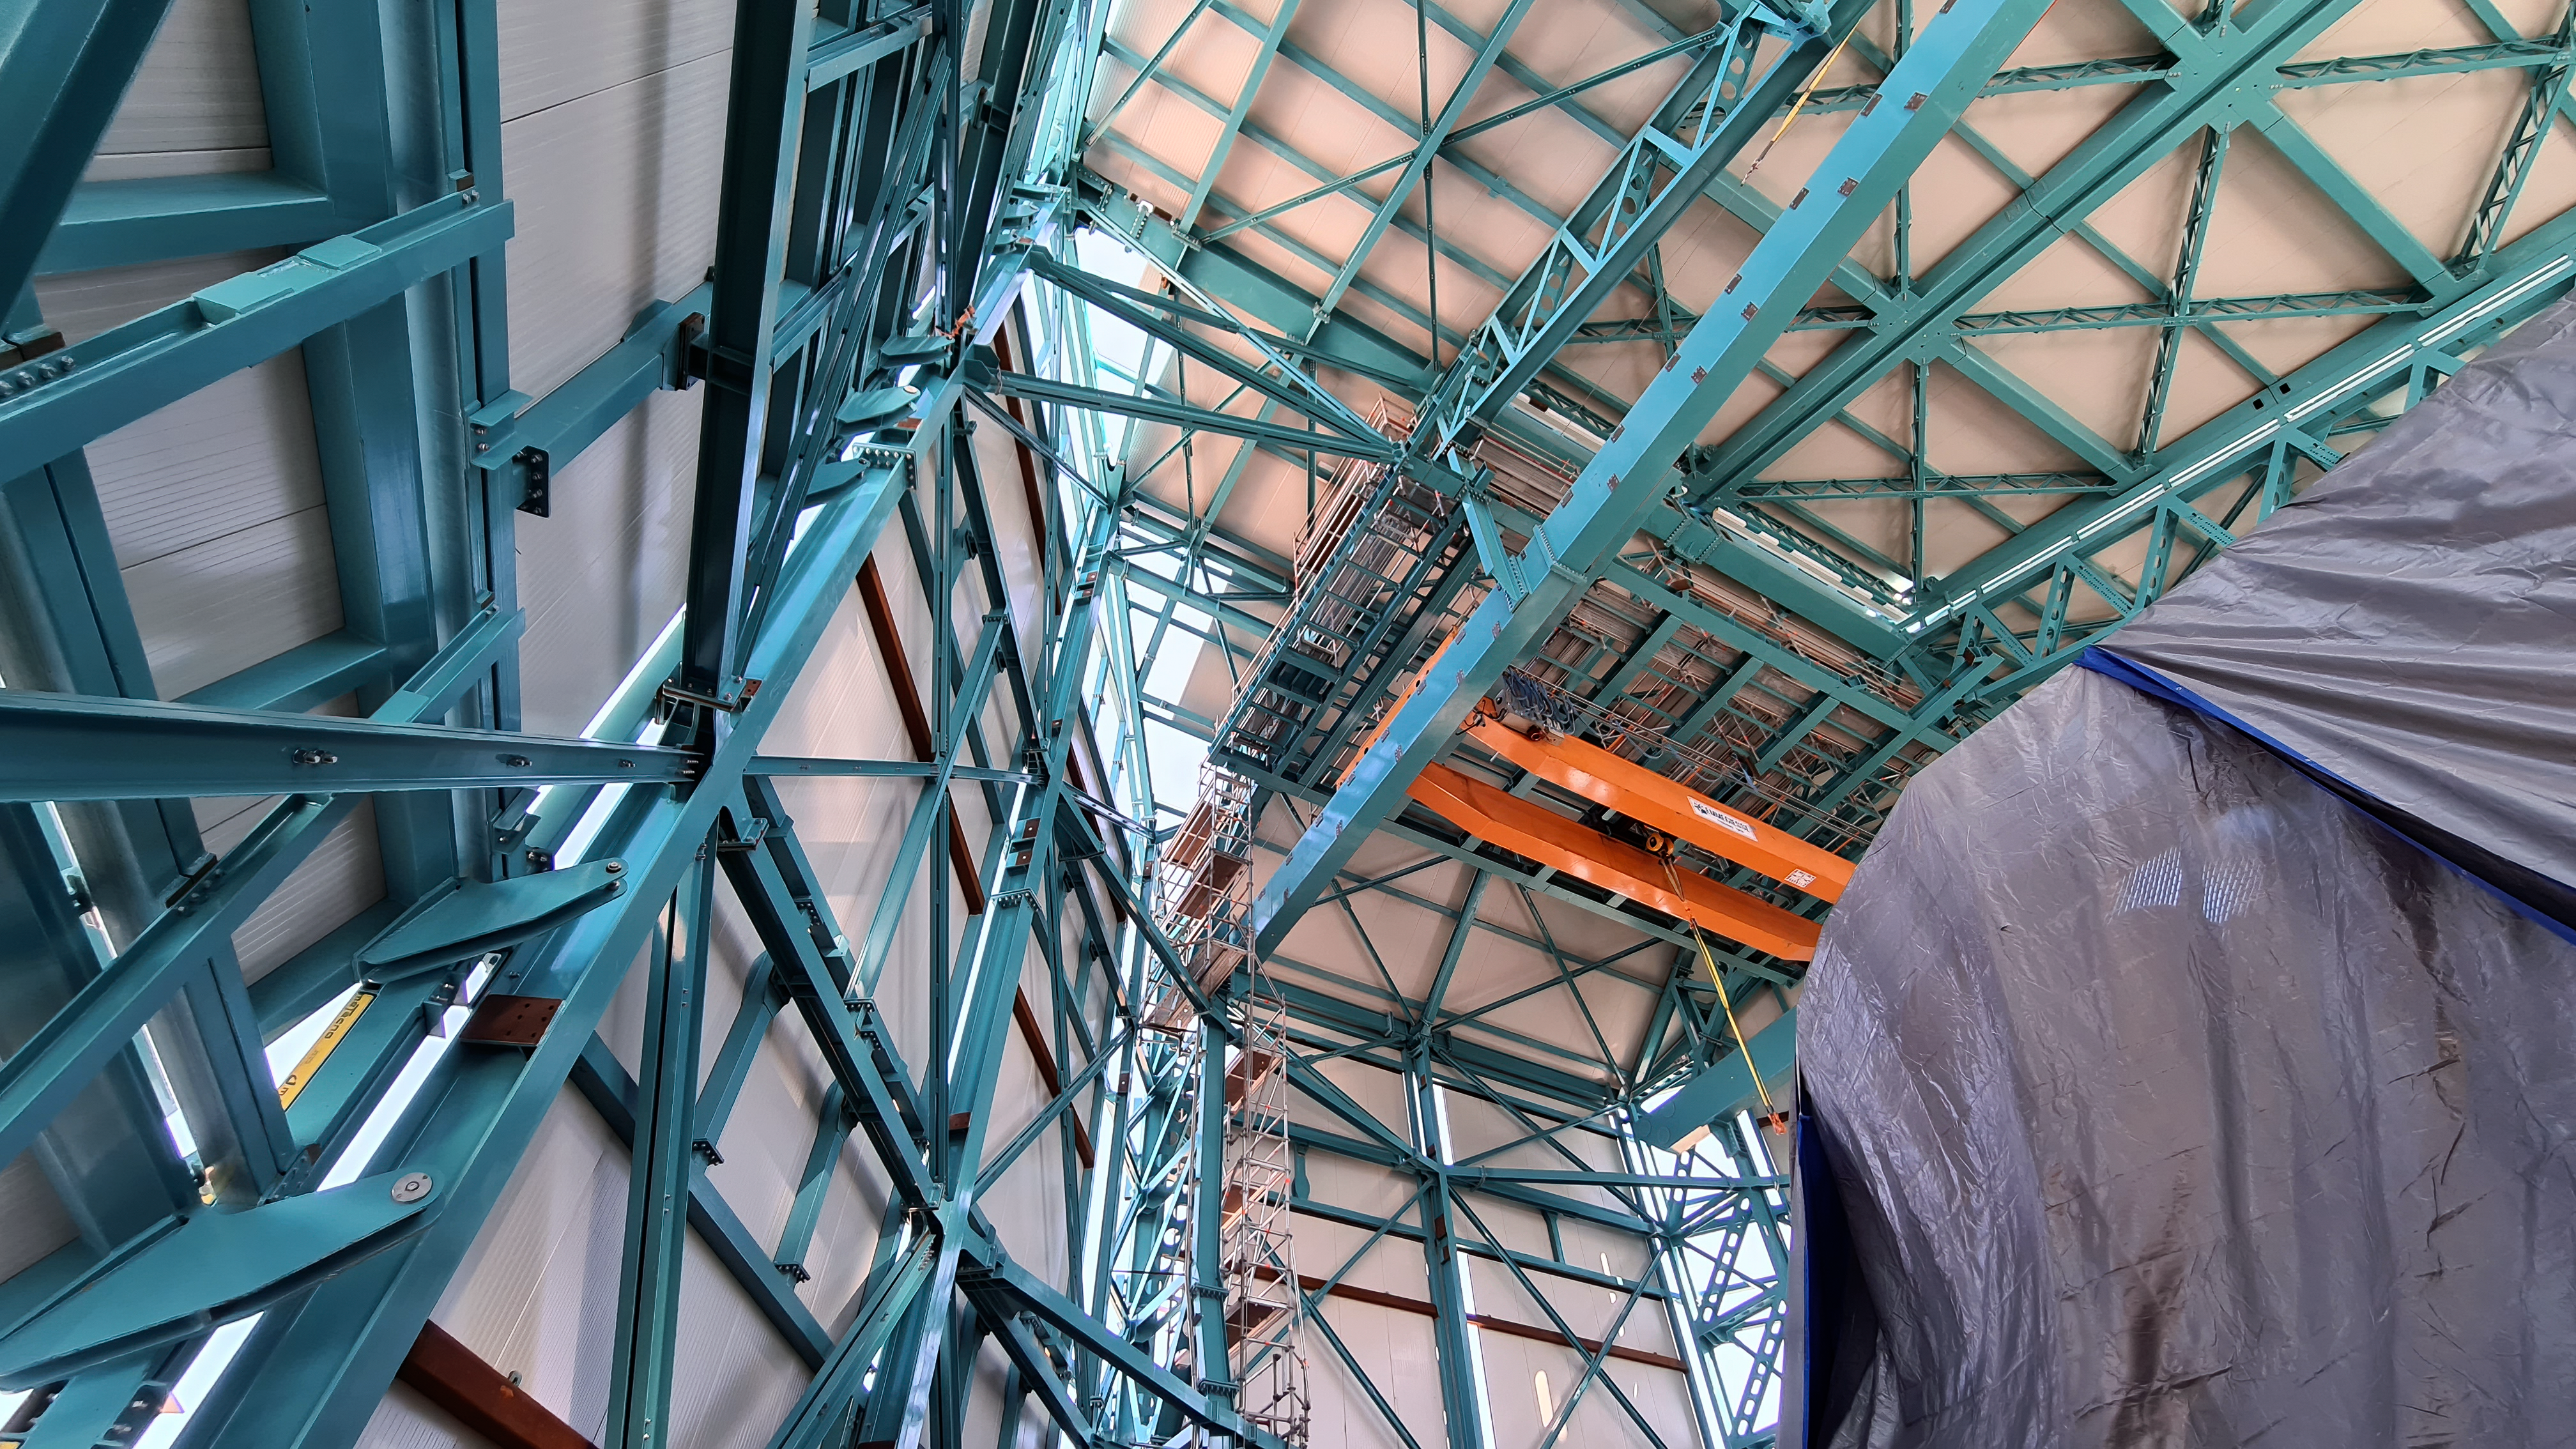

Vera C. Rubin Observatory 28 Aug. 2020

An inspection of the summit facility and equipment was performed on 28 August 2020, after some bad weather moved through the area. In general, the facilities including TMA, Dome, Power, Water lines, Casino (cafeteria), Warehouse, (M1M3), etc, are in good condition.

Credit: Rubin Obs/NSF/AURA